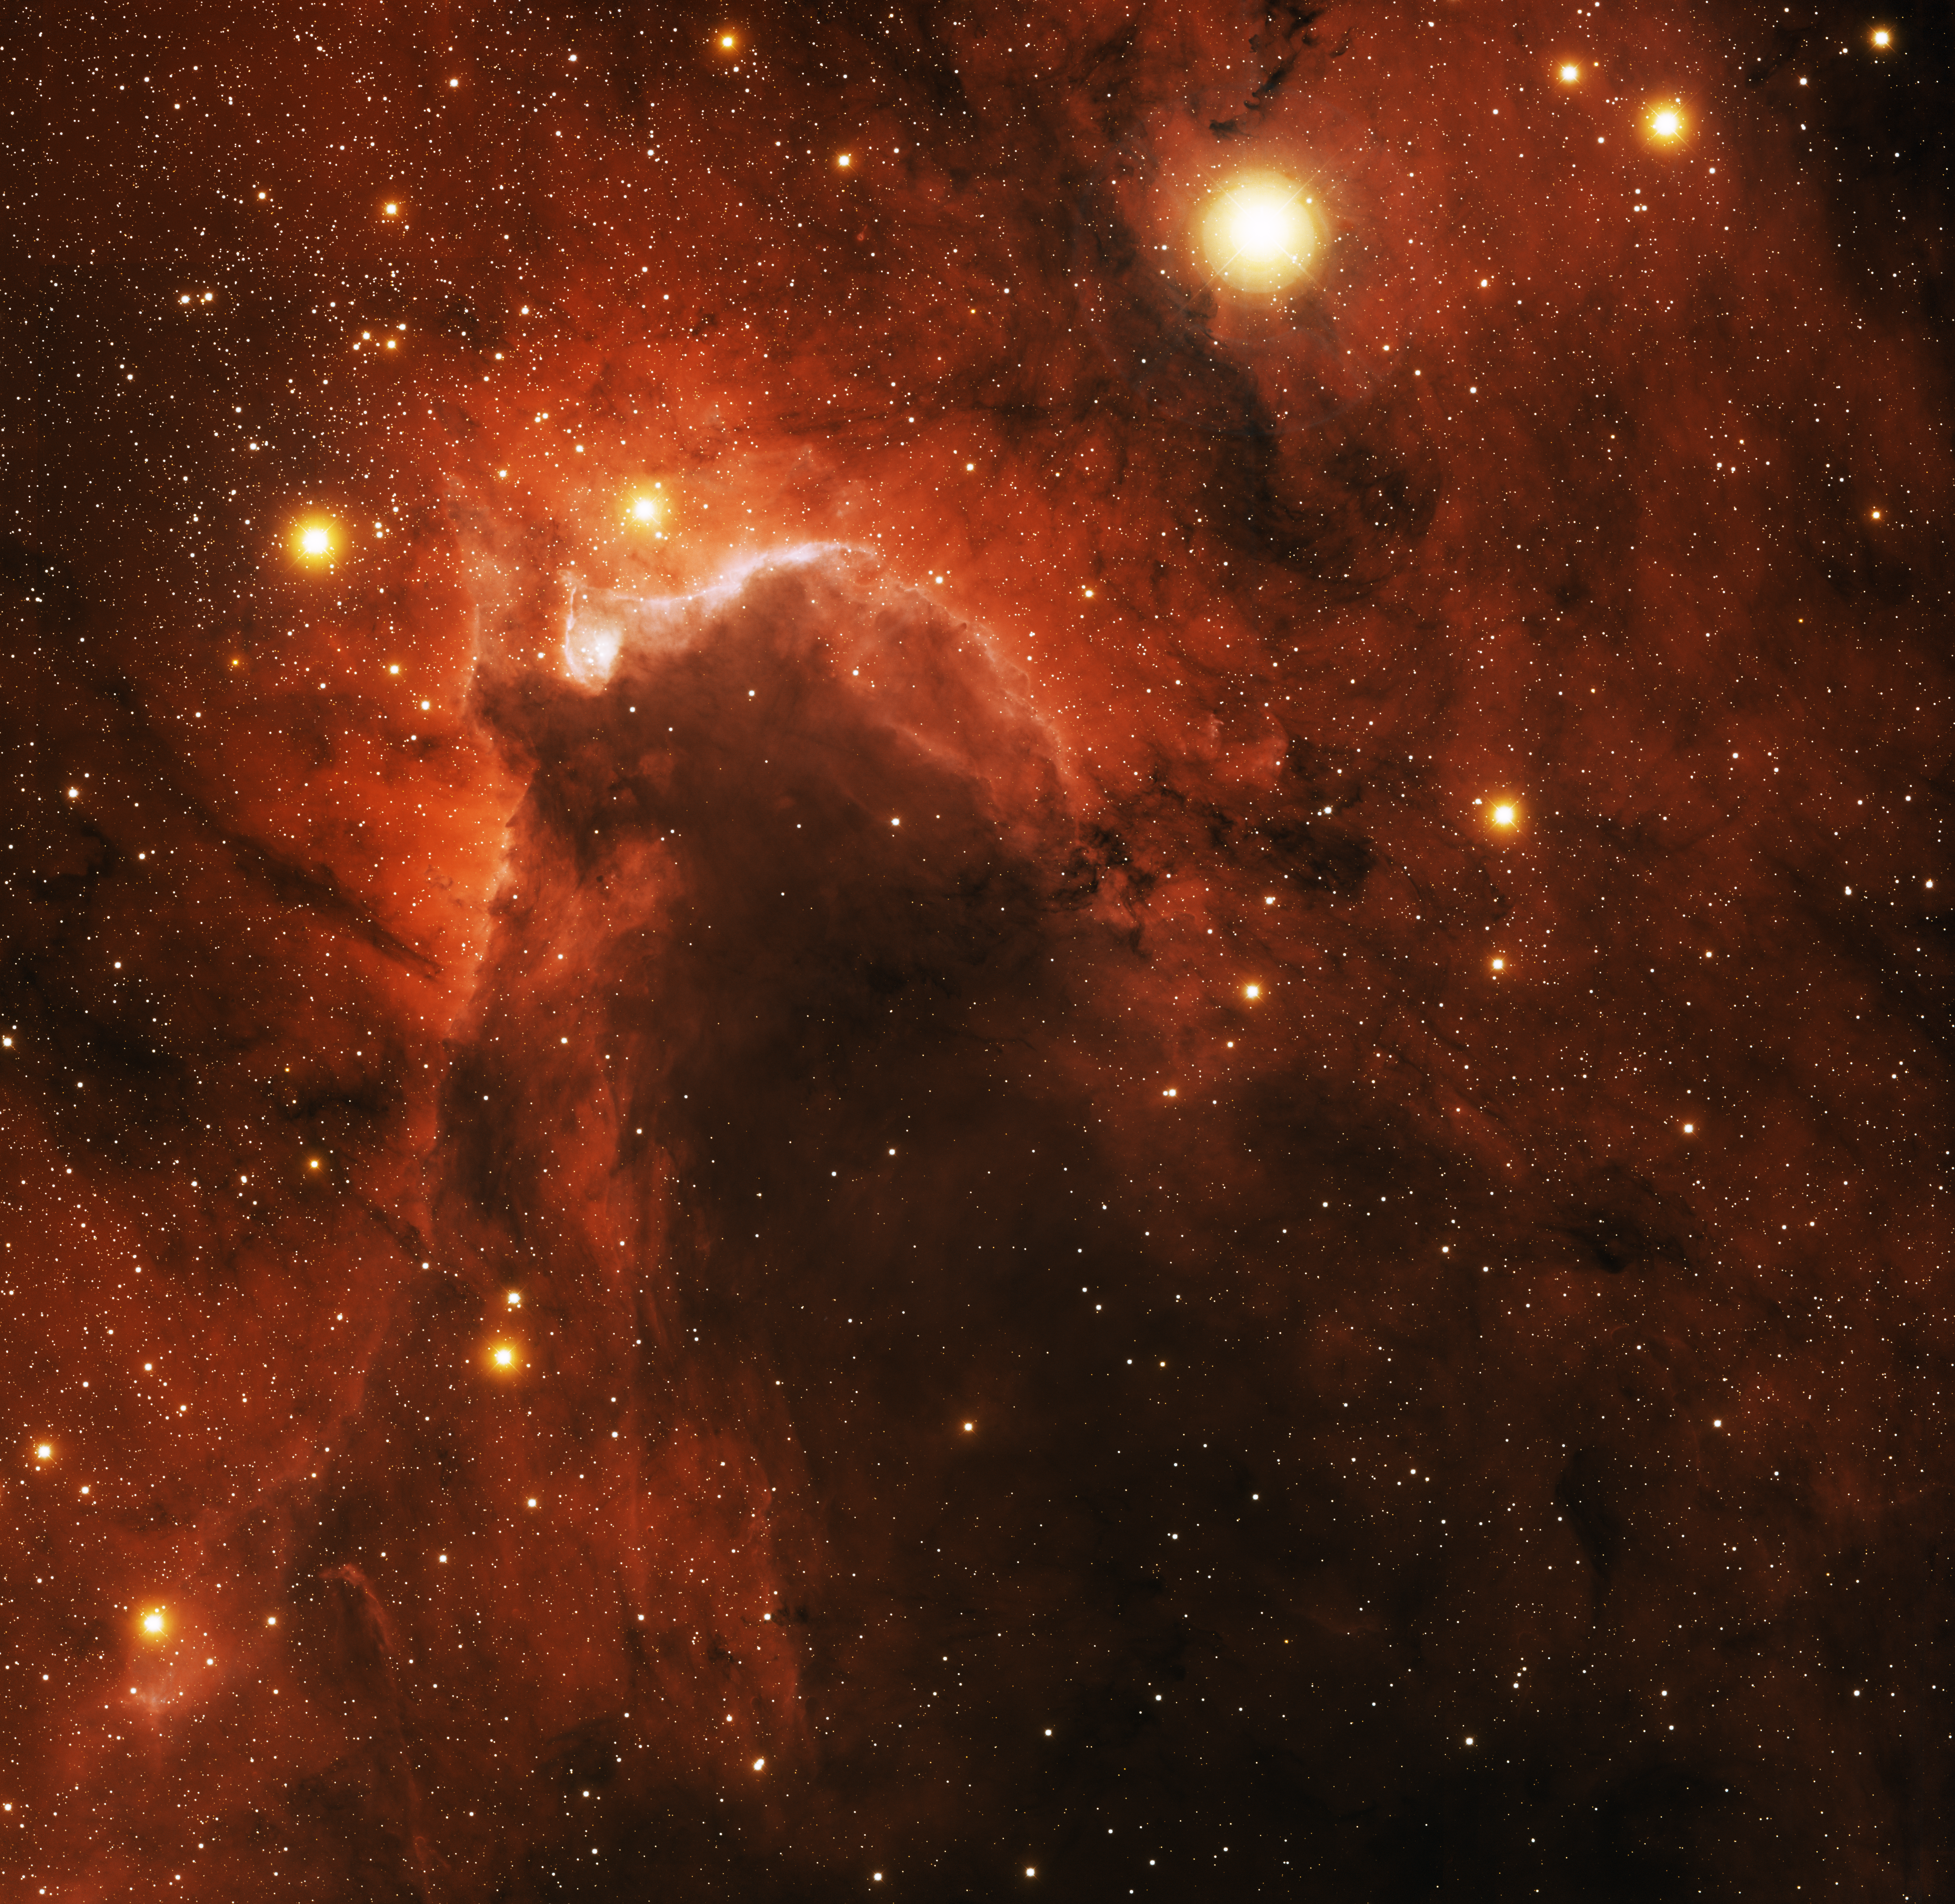

Sh2-155, Cave Nebula

This image was obtained with the wide-field view of the Mosaic camera on the Mayall 4-meter telescope at Kitt Peak National Observatory. Sh2-155, informally known as the "cave nebula," is dark cloud of gas embedded in a giant emission nebula. The top edge of the cloud is illuminated by several hot, massive (OB) stars that are part of the Cepheus OB3 assocation. The image was generated with observations in Hydrogen alpha (red), Sulphur [S II] (blue) and I (orange) filters. In this image, North is left, East is down.

Credit: T.A. Rector (University of Alaska Anchorage) and H. Schweiker (WIYN and NOIRLab/NSF/AURA)